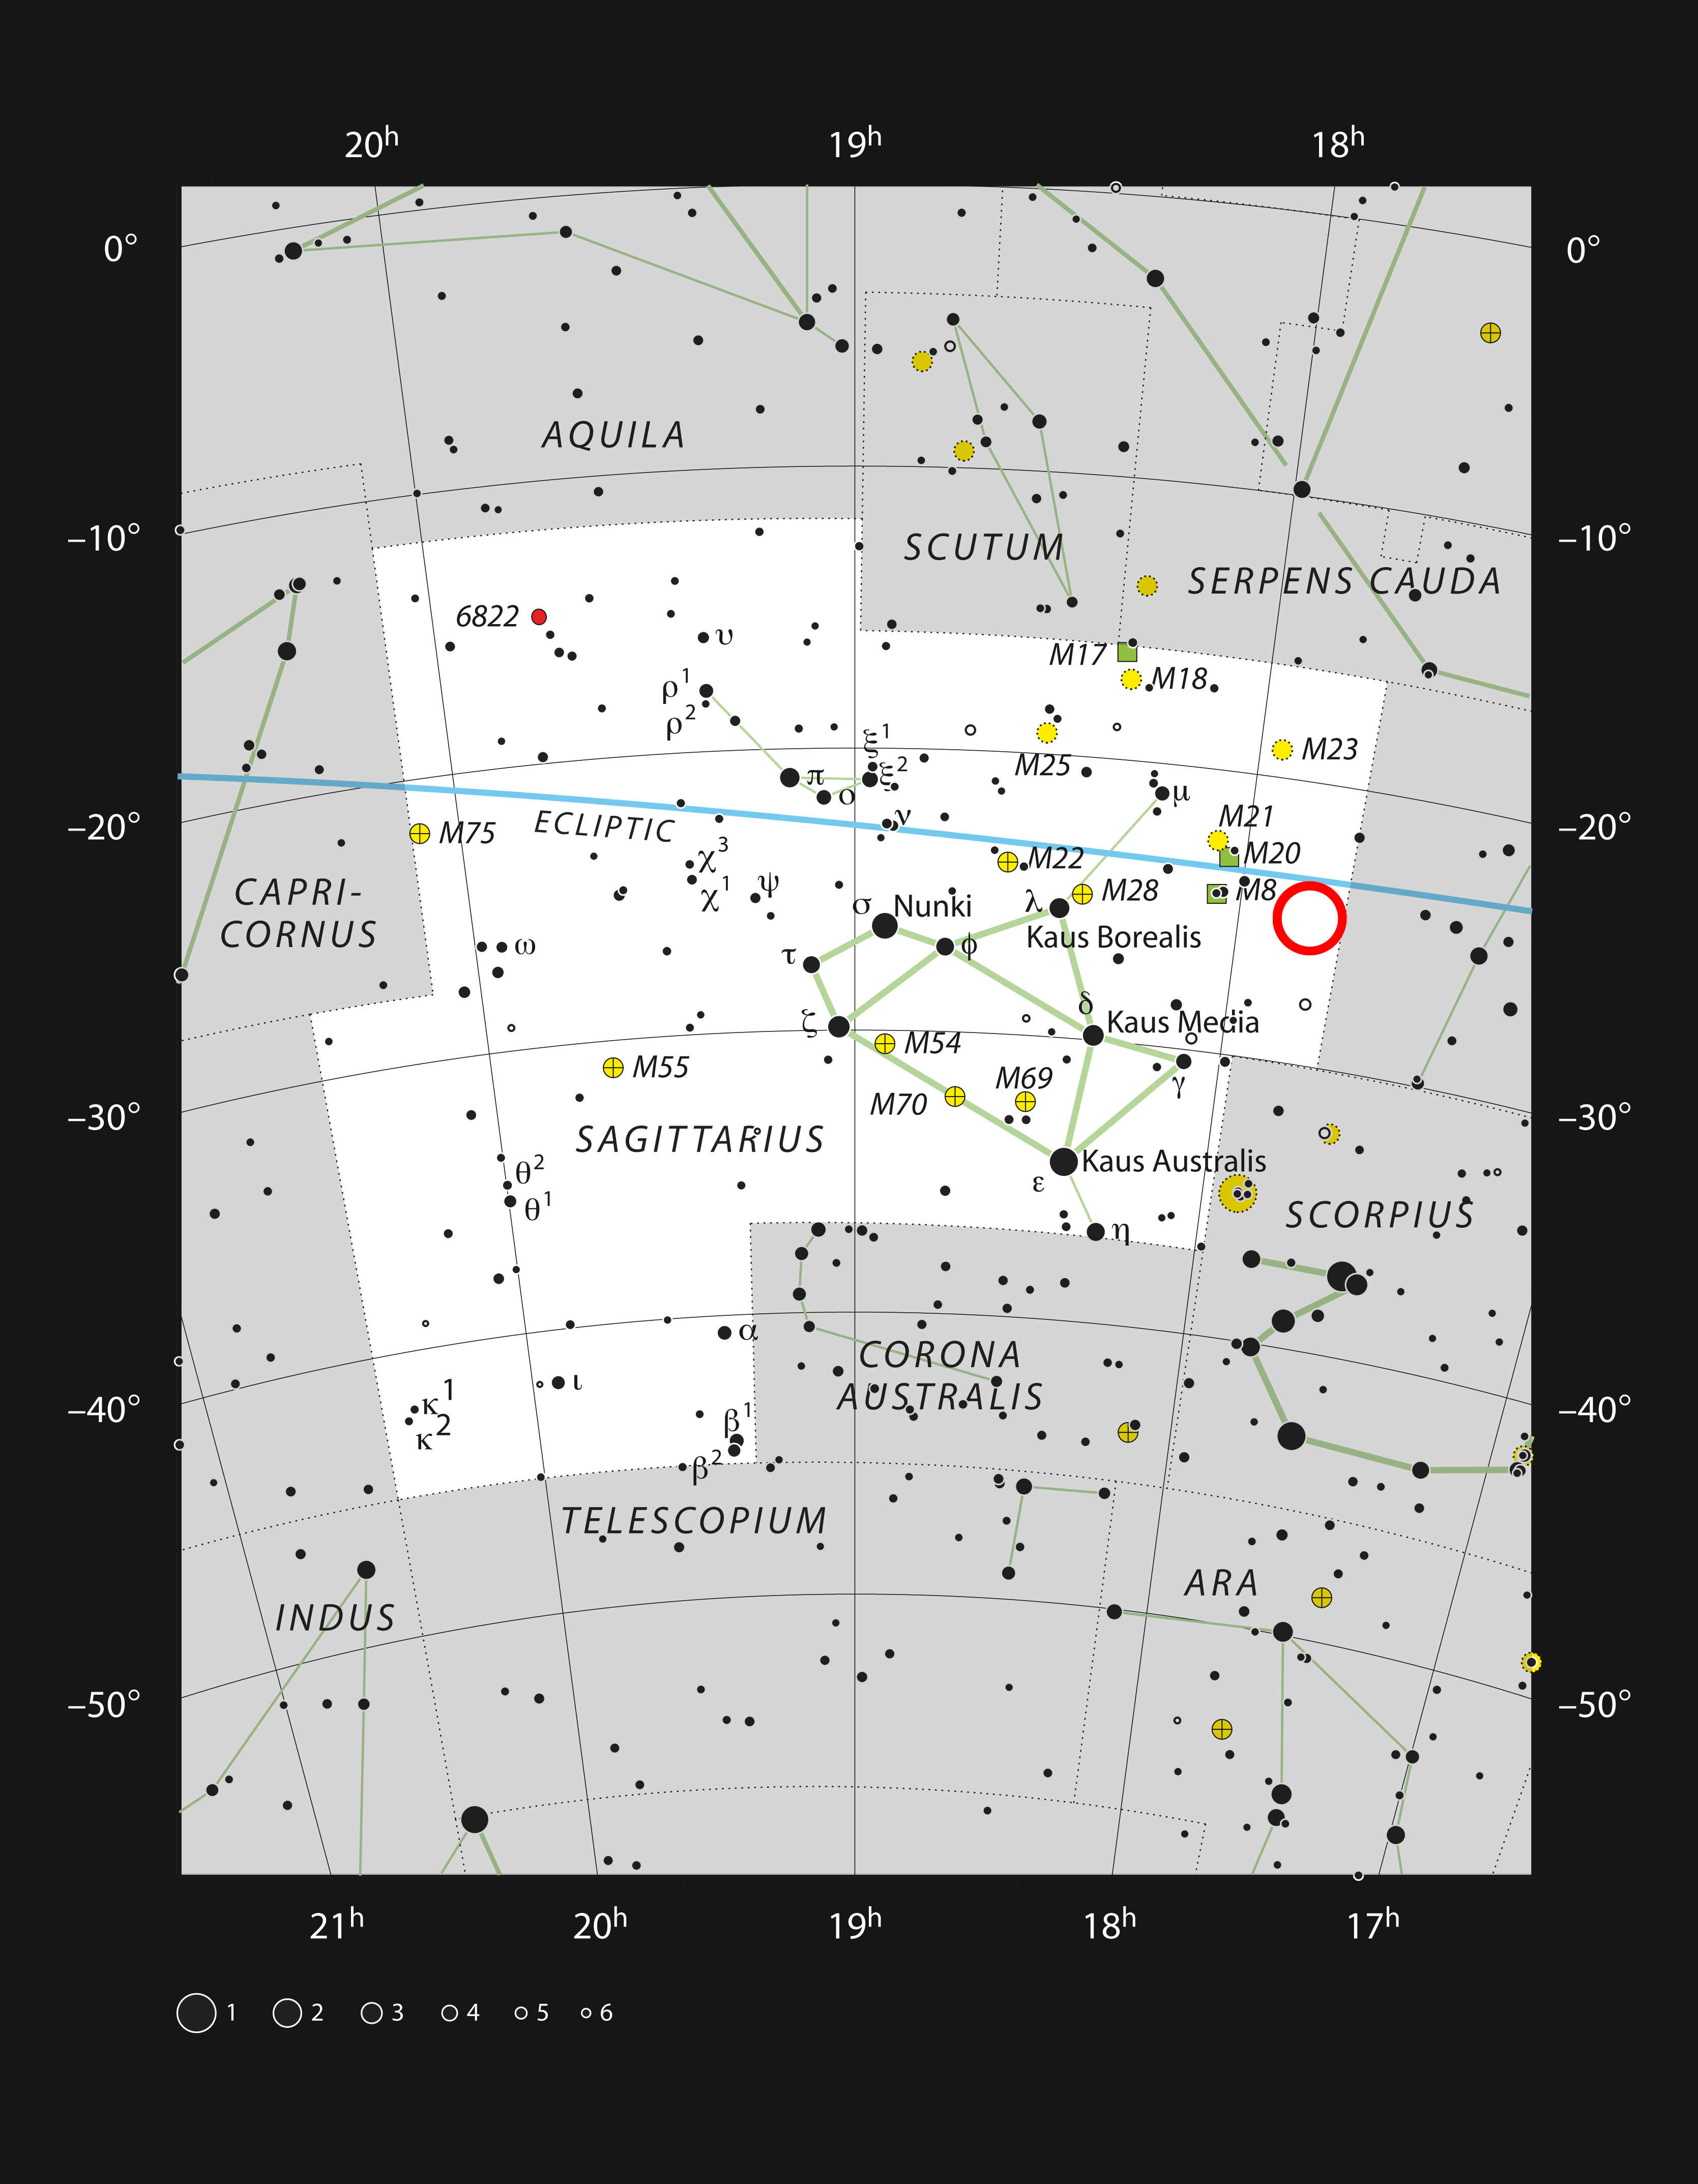

The location of the star cluster Terzan 5

This chart shows the rich constellation of Sagittarius. Among the many star clusters in this part of the Milky Way lies Terzan 5, a stellar cluster which resembles a globular cluster. This picture plots most of the the stars visible on a dark clear night with the naked eye.

Credit: ESO/IAU and Sky & Telescope